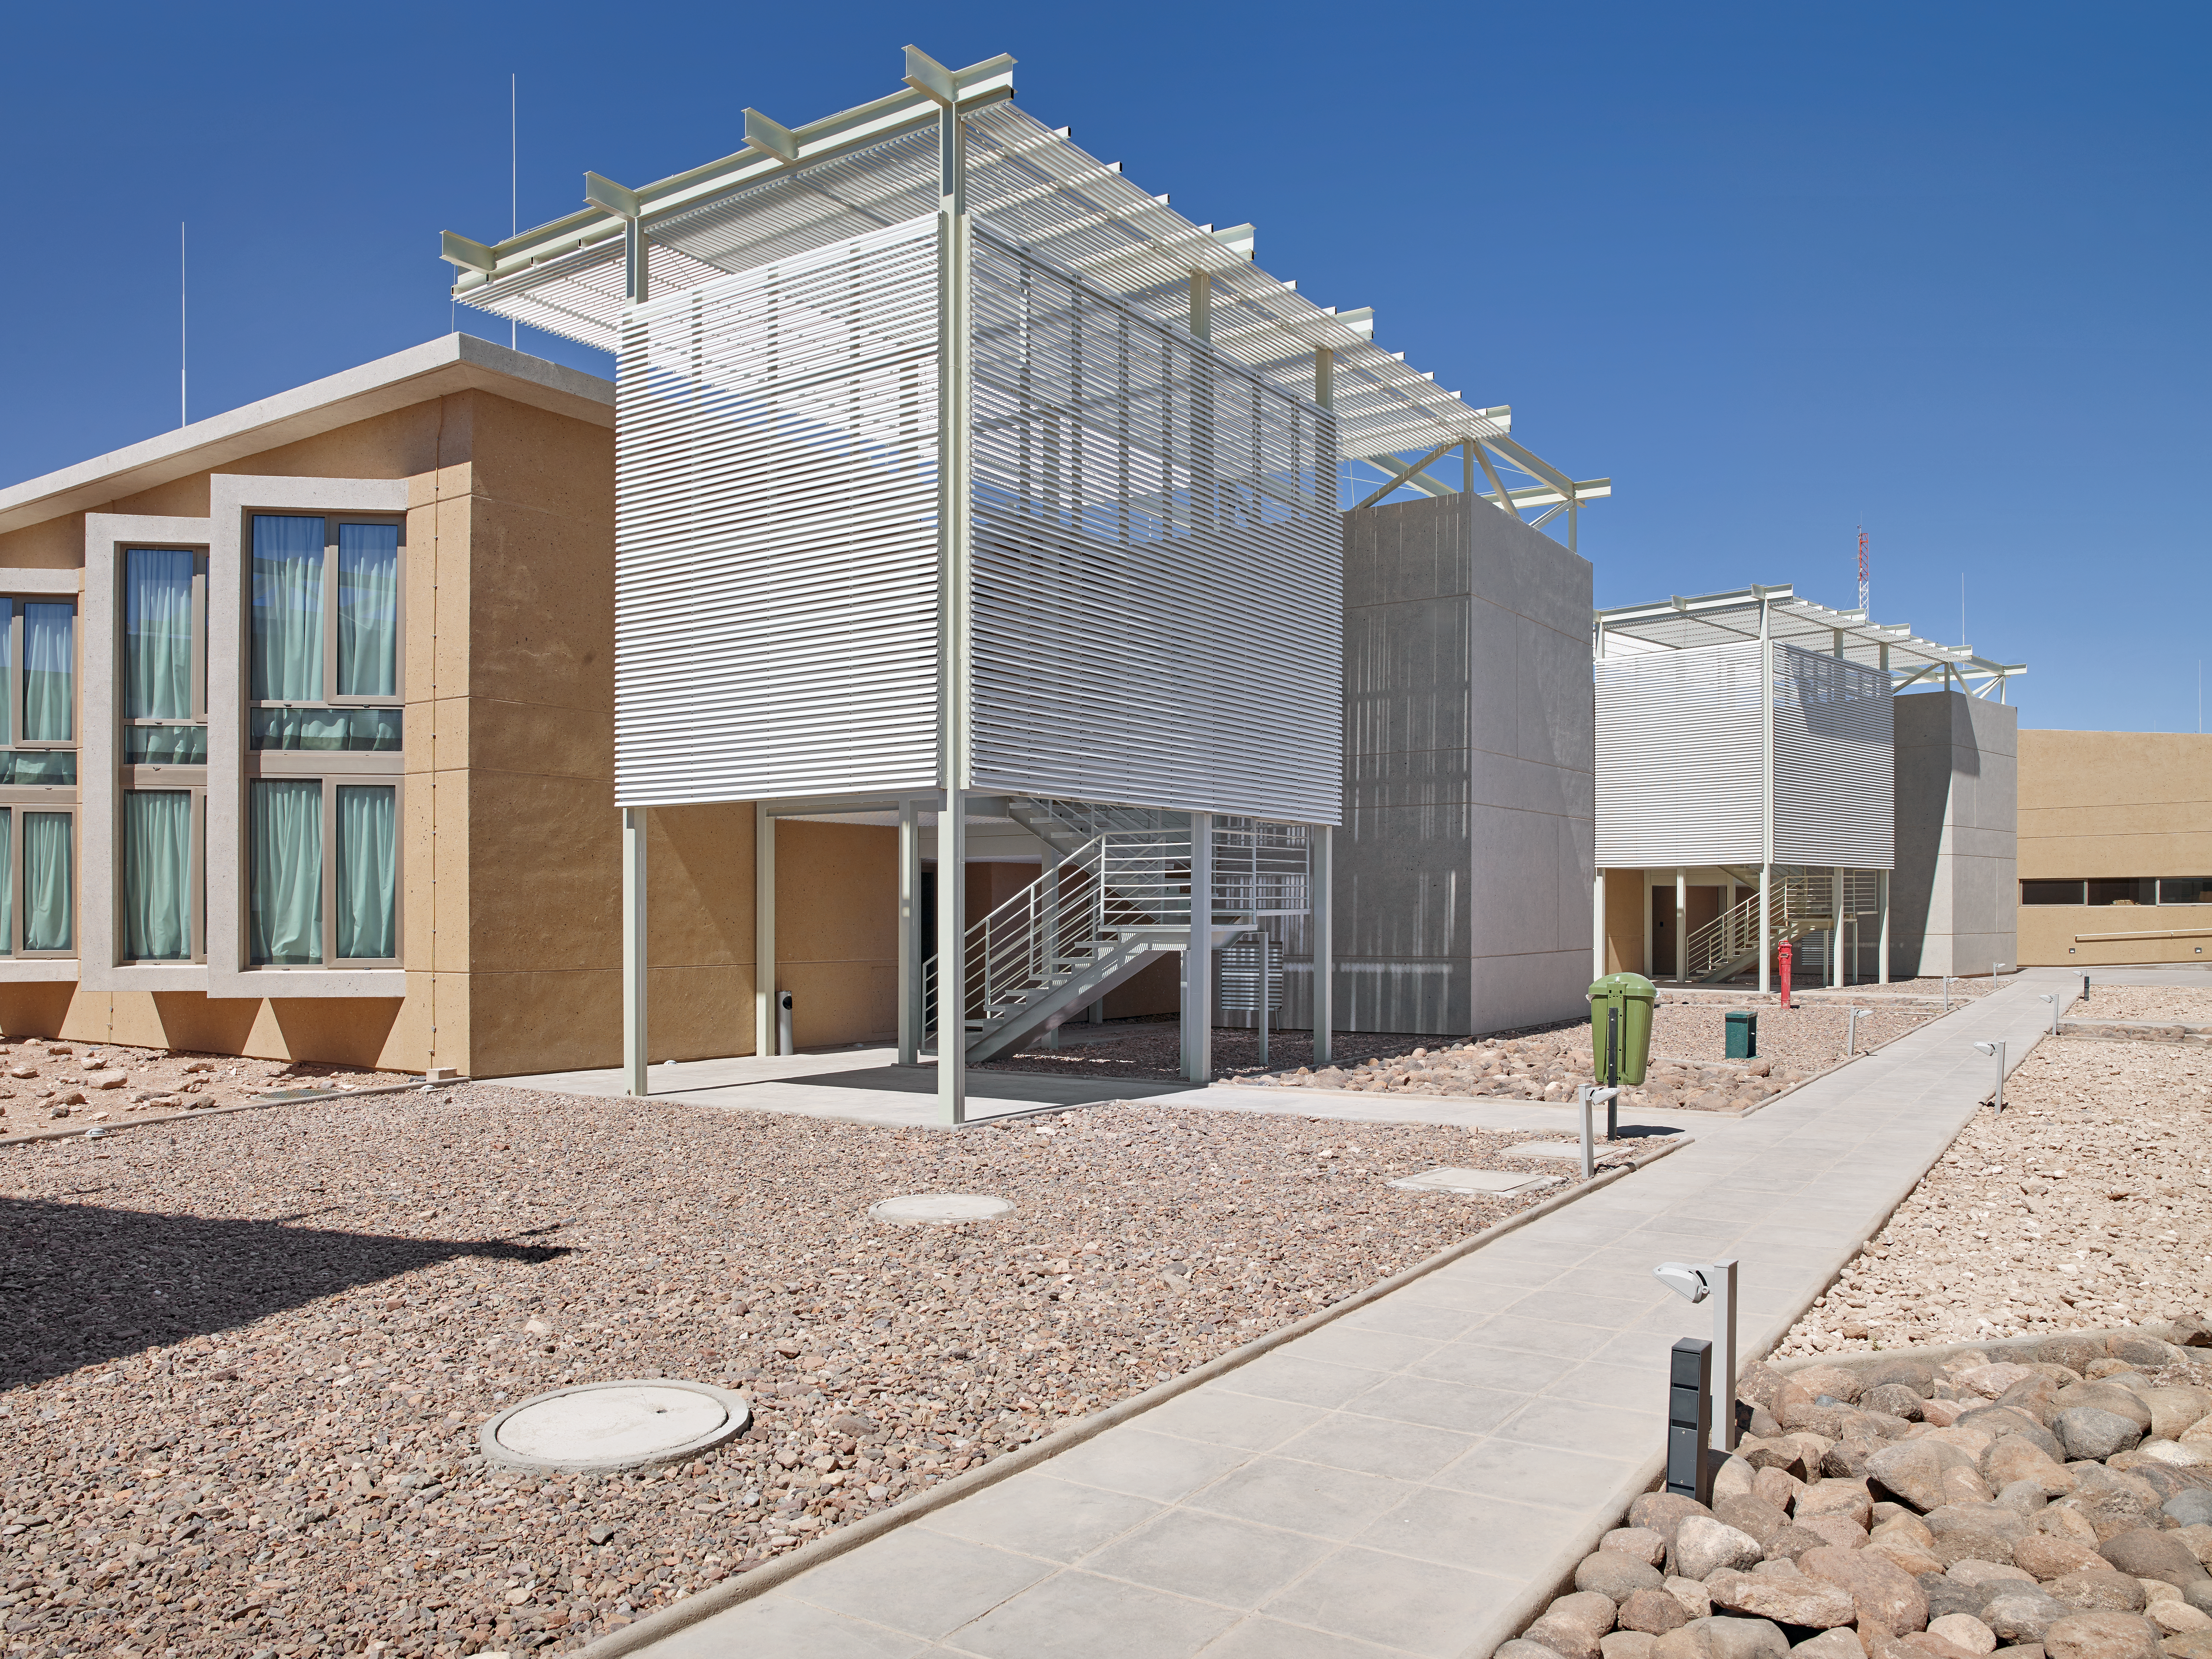

ALMA Residencia

The Atacama Large Millimeter/submillimeter Array (ALMA) is a revolutionary astronomical telescope, comprising an array of 66 giant 12-metre and 7-metre diameter antennas observing millimetre and submillimetre wavelengths. The ALMA Residencia is the home for staff and people working temporarily at ALMA. It is situated at the ALMA Operations Support Facility, close to San Pedro de Atacama in northern Chile.

Credit: ESO